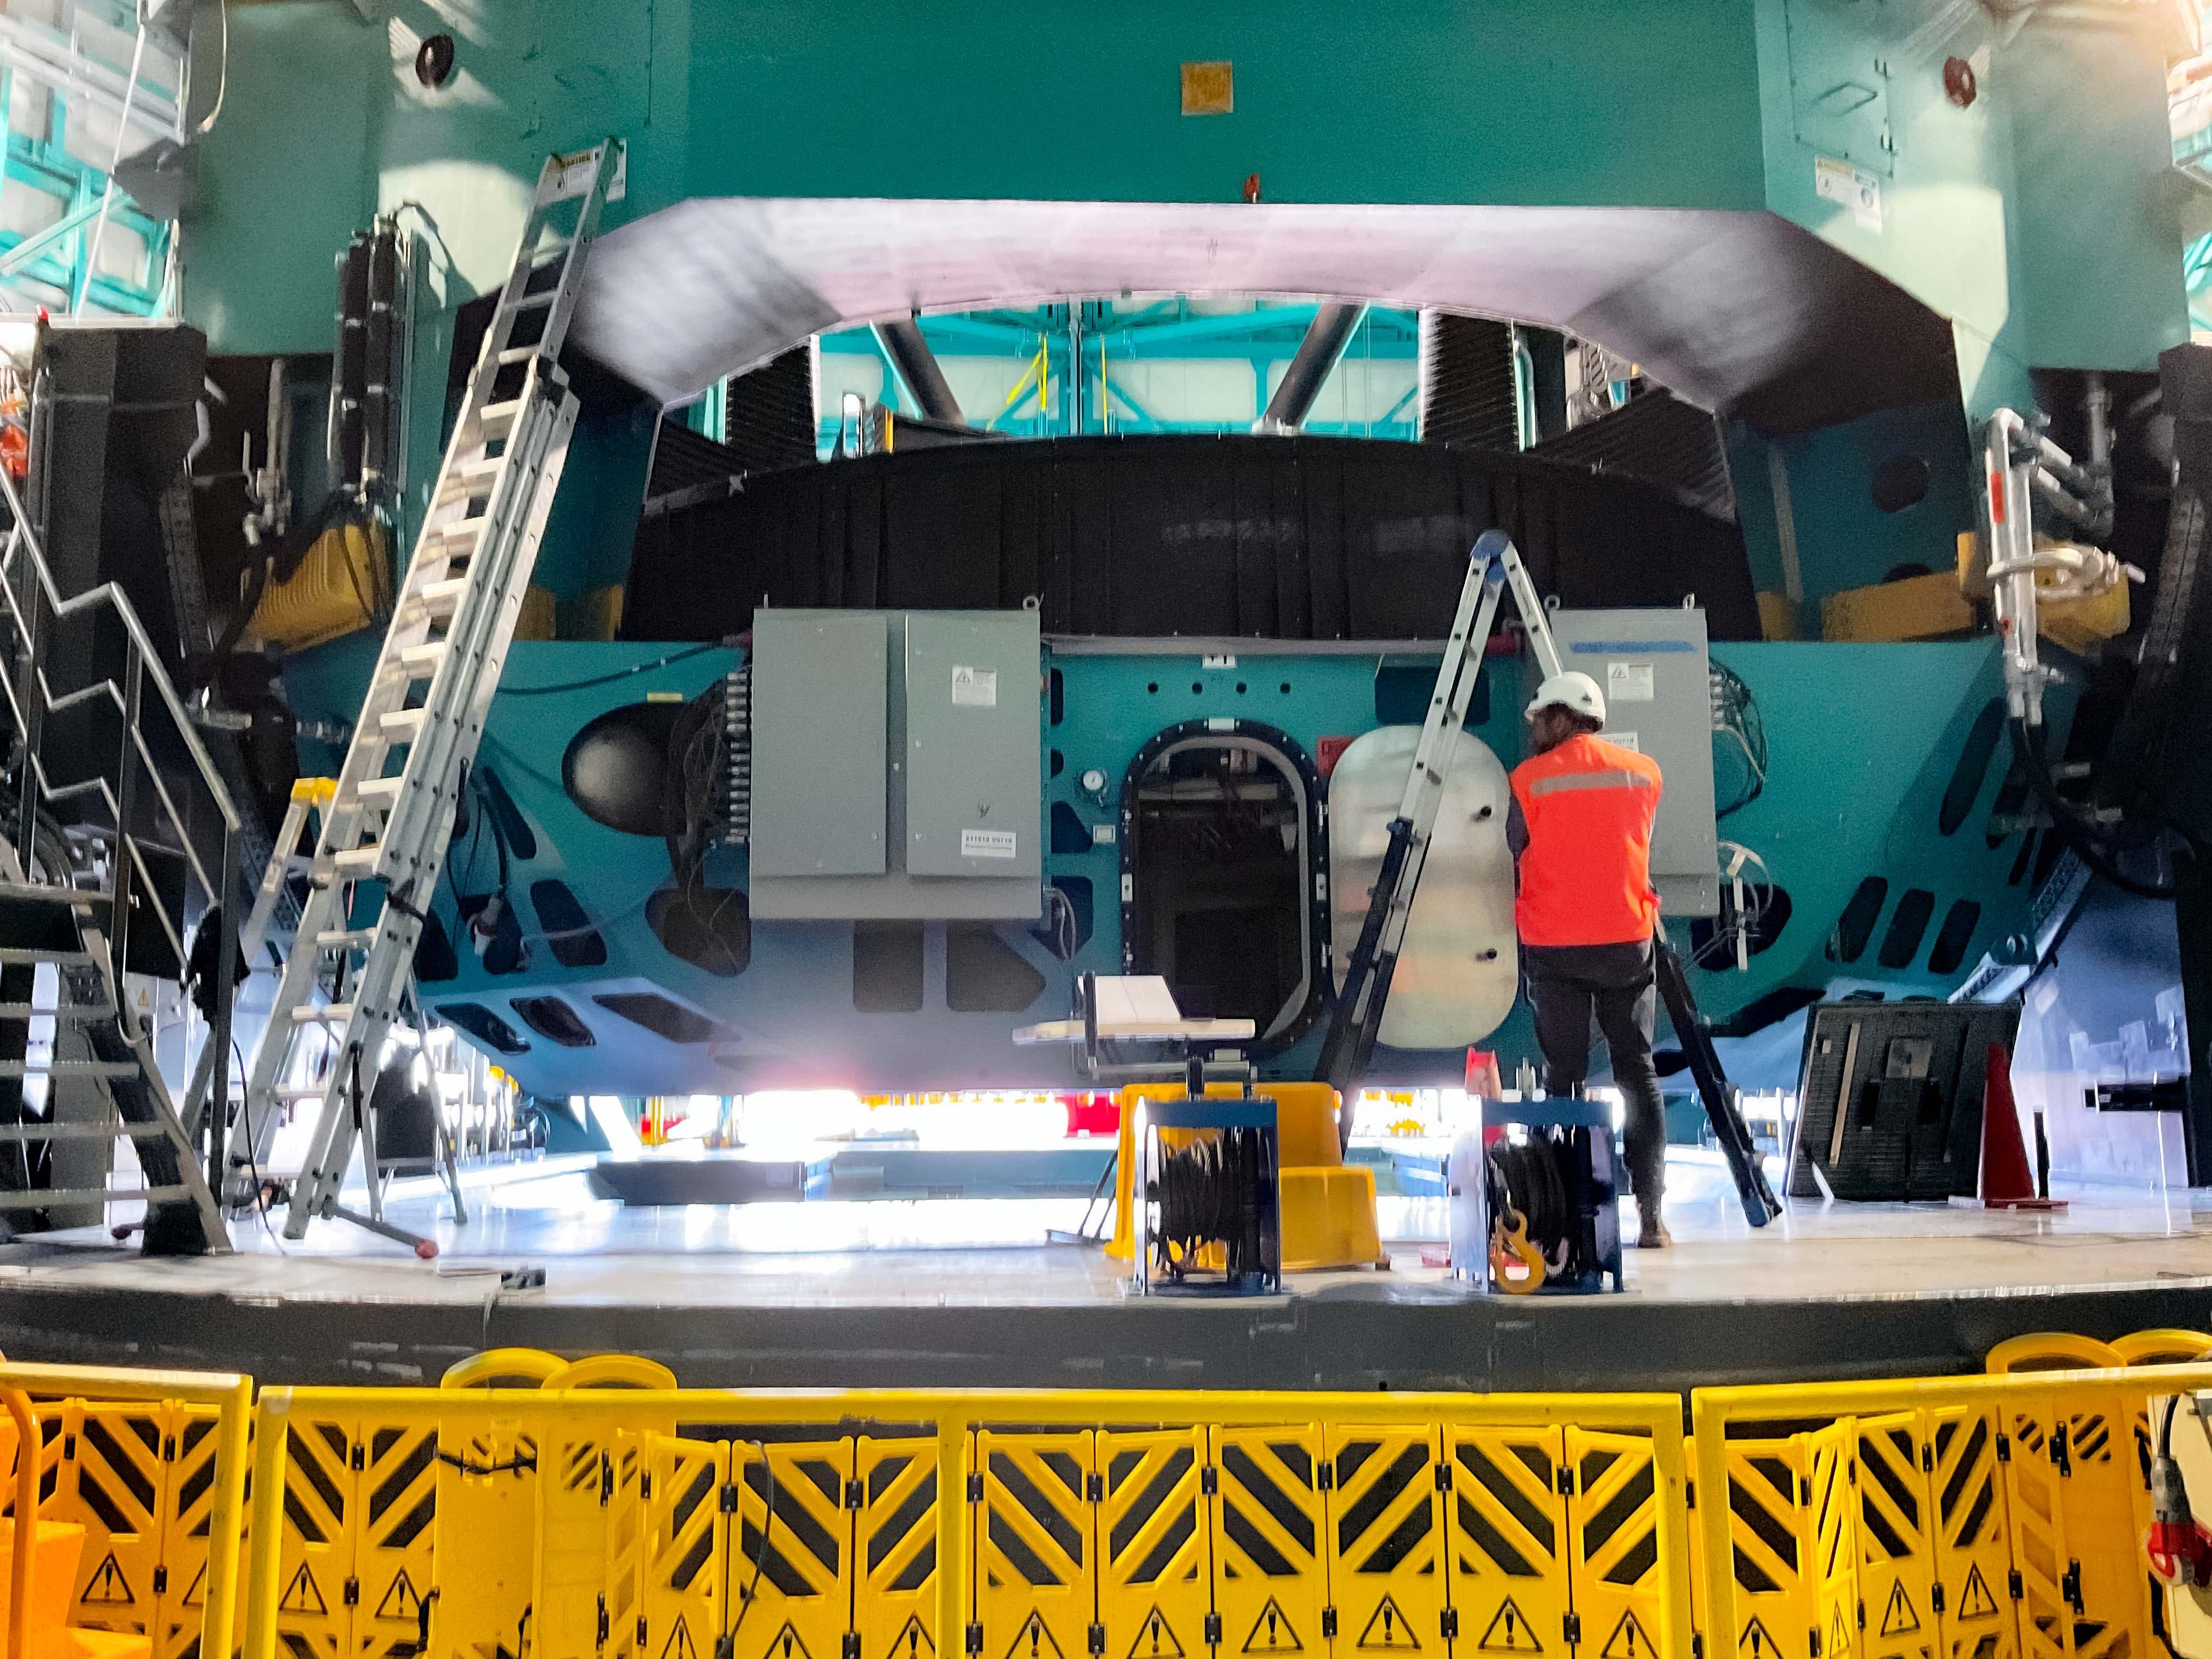

Installing the M1M3 Cell on Rubin

Installing the LSST Primary/Tertiary Mirror (M1M3) Cell (the steel structure that supports the mirror).

Credit: RubinObs/NOIRLab/SLAC/NSF/DOE/AURA